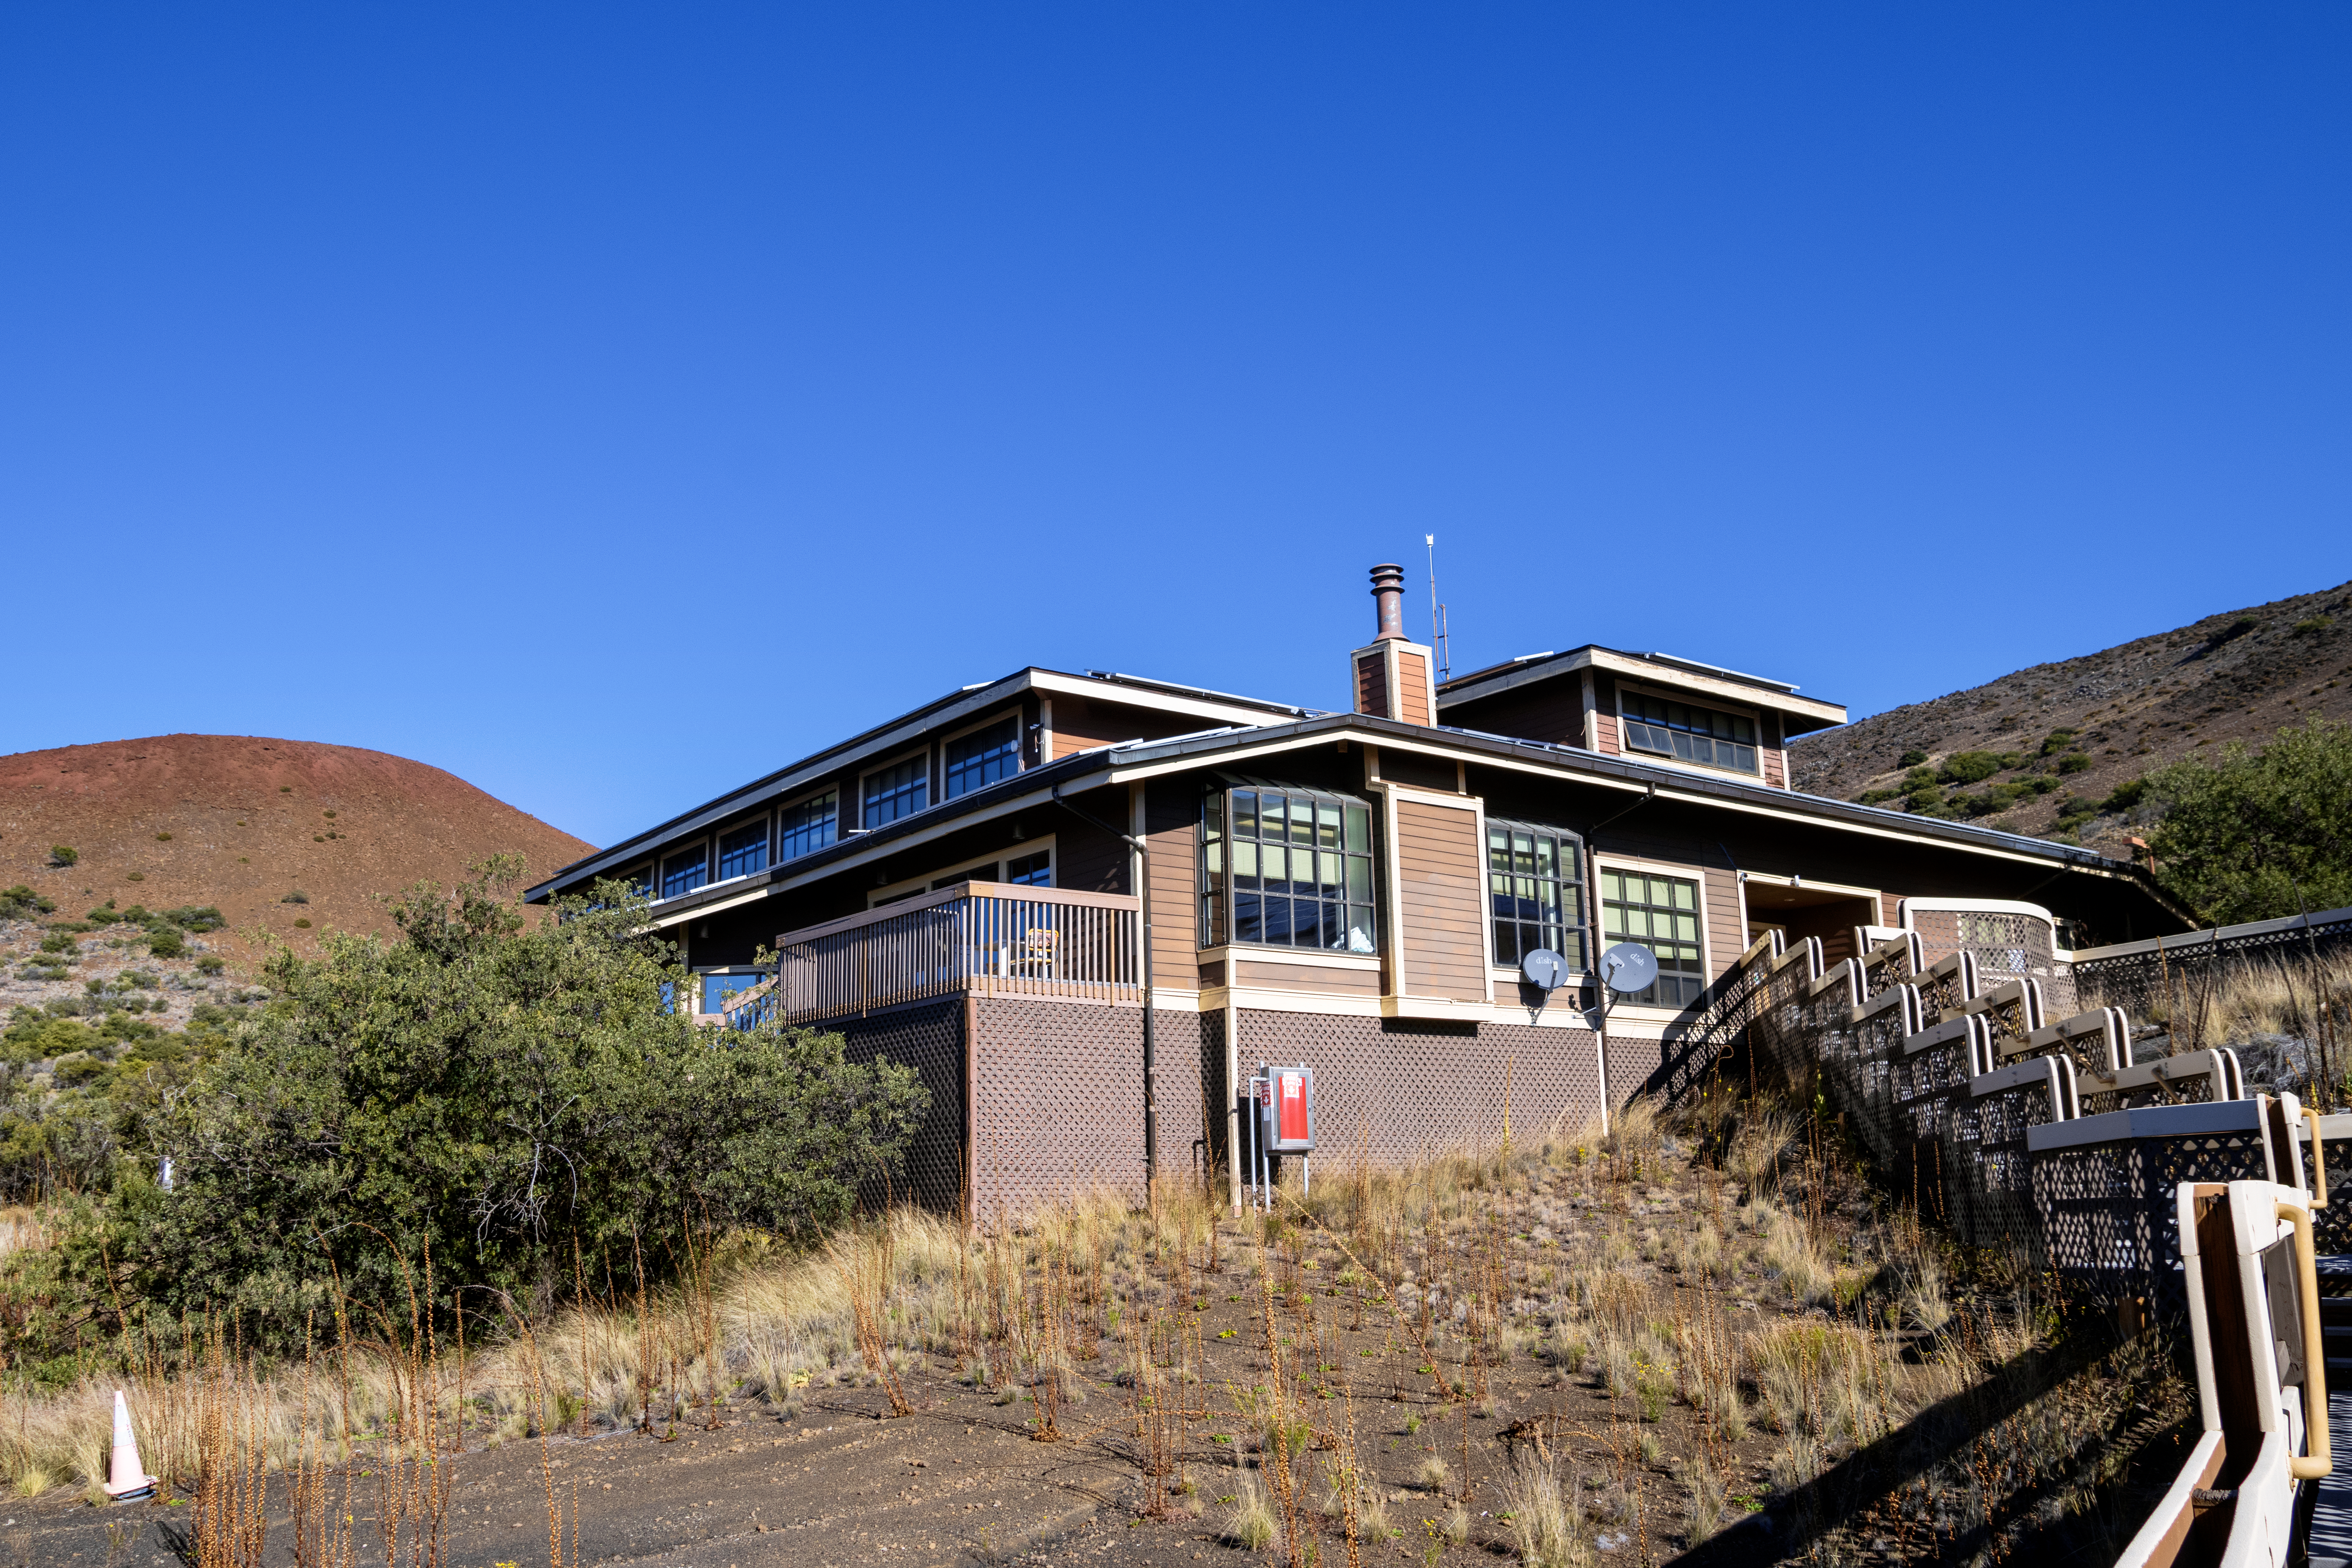

Hale Pohaku at Maunakea

Hale Pohaku – Hawaiian for “Stone House” — is located midway to the summit of Maunakea, Hawaiʻi and provides living facilities for up to 72 people working at the telescopes near the summit.

Credit: NOIRLab/NSF/AURA/T. Matsopoulos